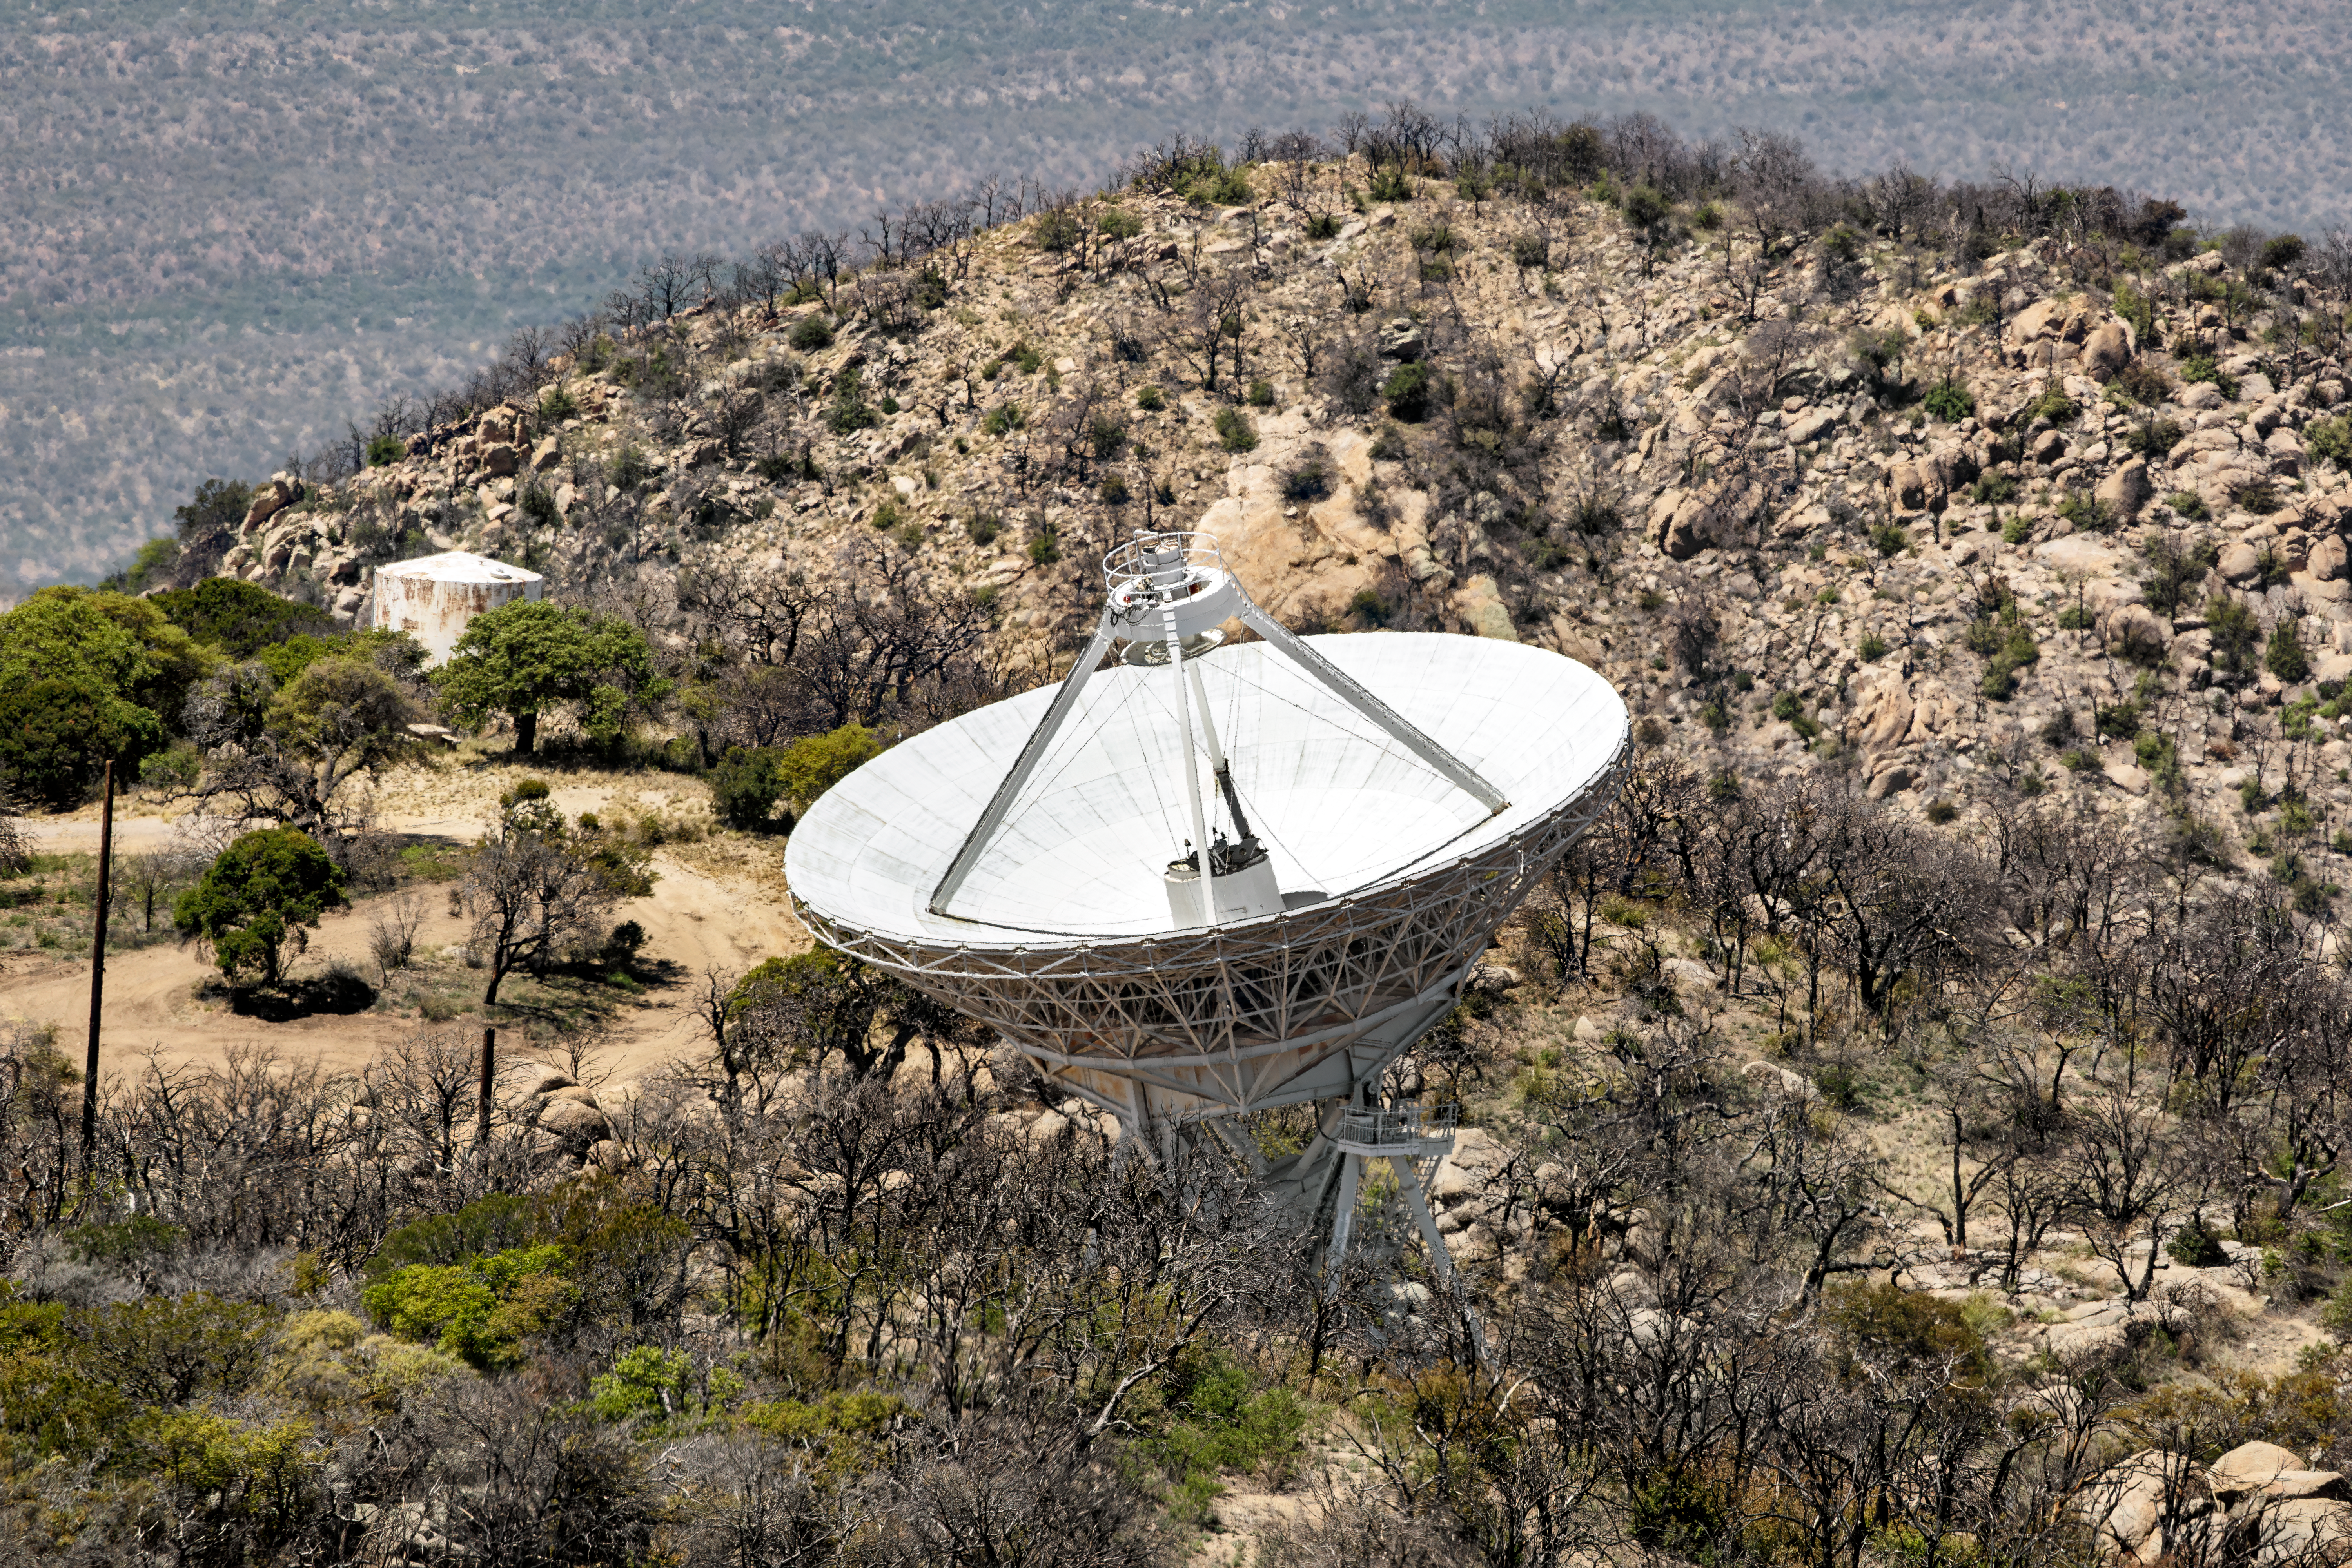

Very Long Baseline Array Dish at Kitt Peak

The Very Long Baseline Array Dish at Kitt Peak is part of the National Radio Astronomy Observatory's greater VLBA interferometer. The array consists of 10 identical antennas, separated by distances from 200 kilometers to transcontinental 8600 kilometers (with the longest baseline between Maunakea, Hawai’i and St. Croix, Virgin Islands). The area is recovering from the Contreras fire of 2022.

Credit: KPNO/NOIRLab/NSF/AURA/D. Salman